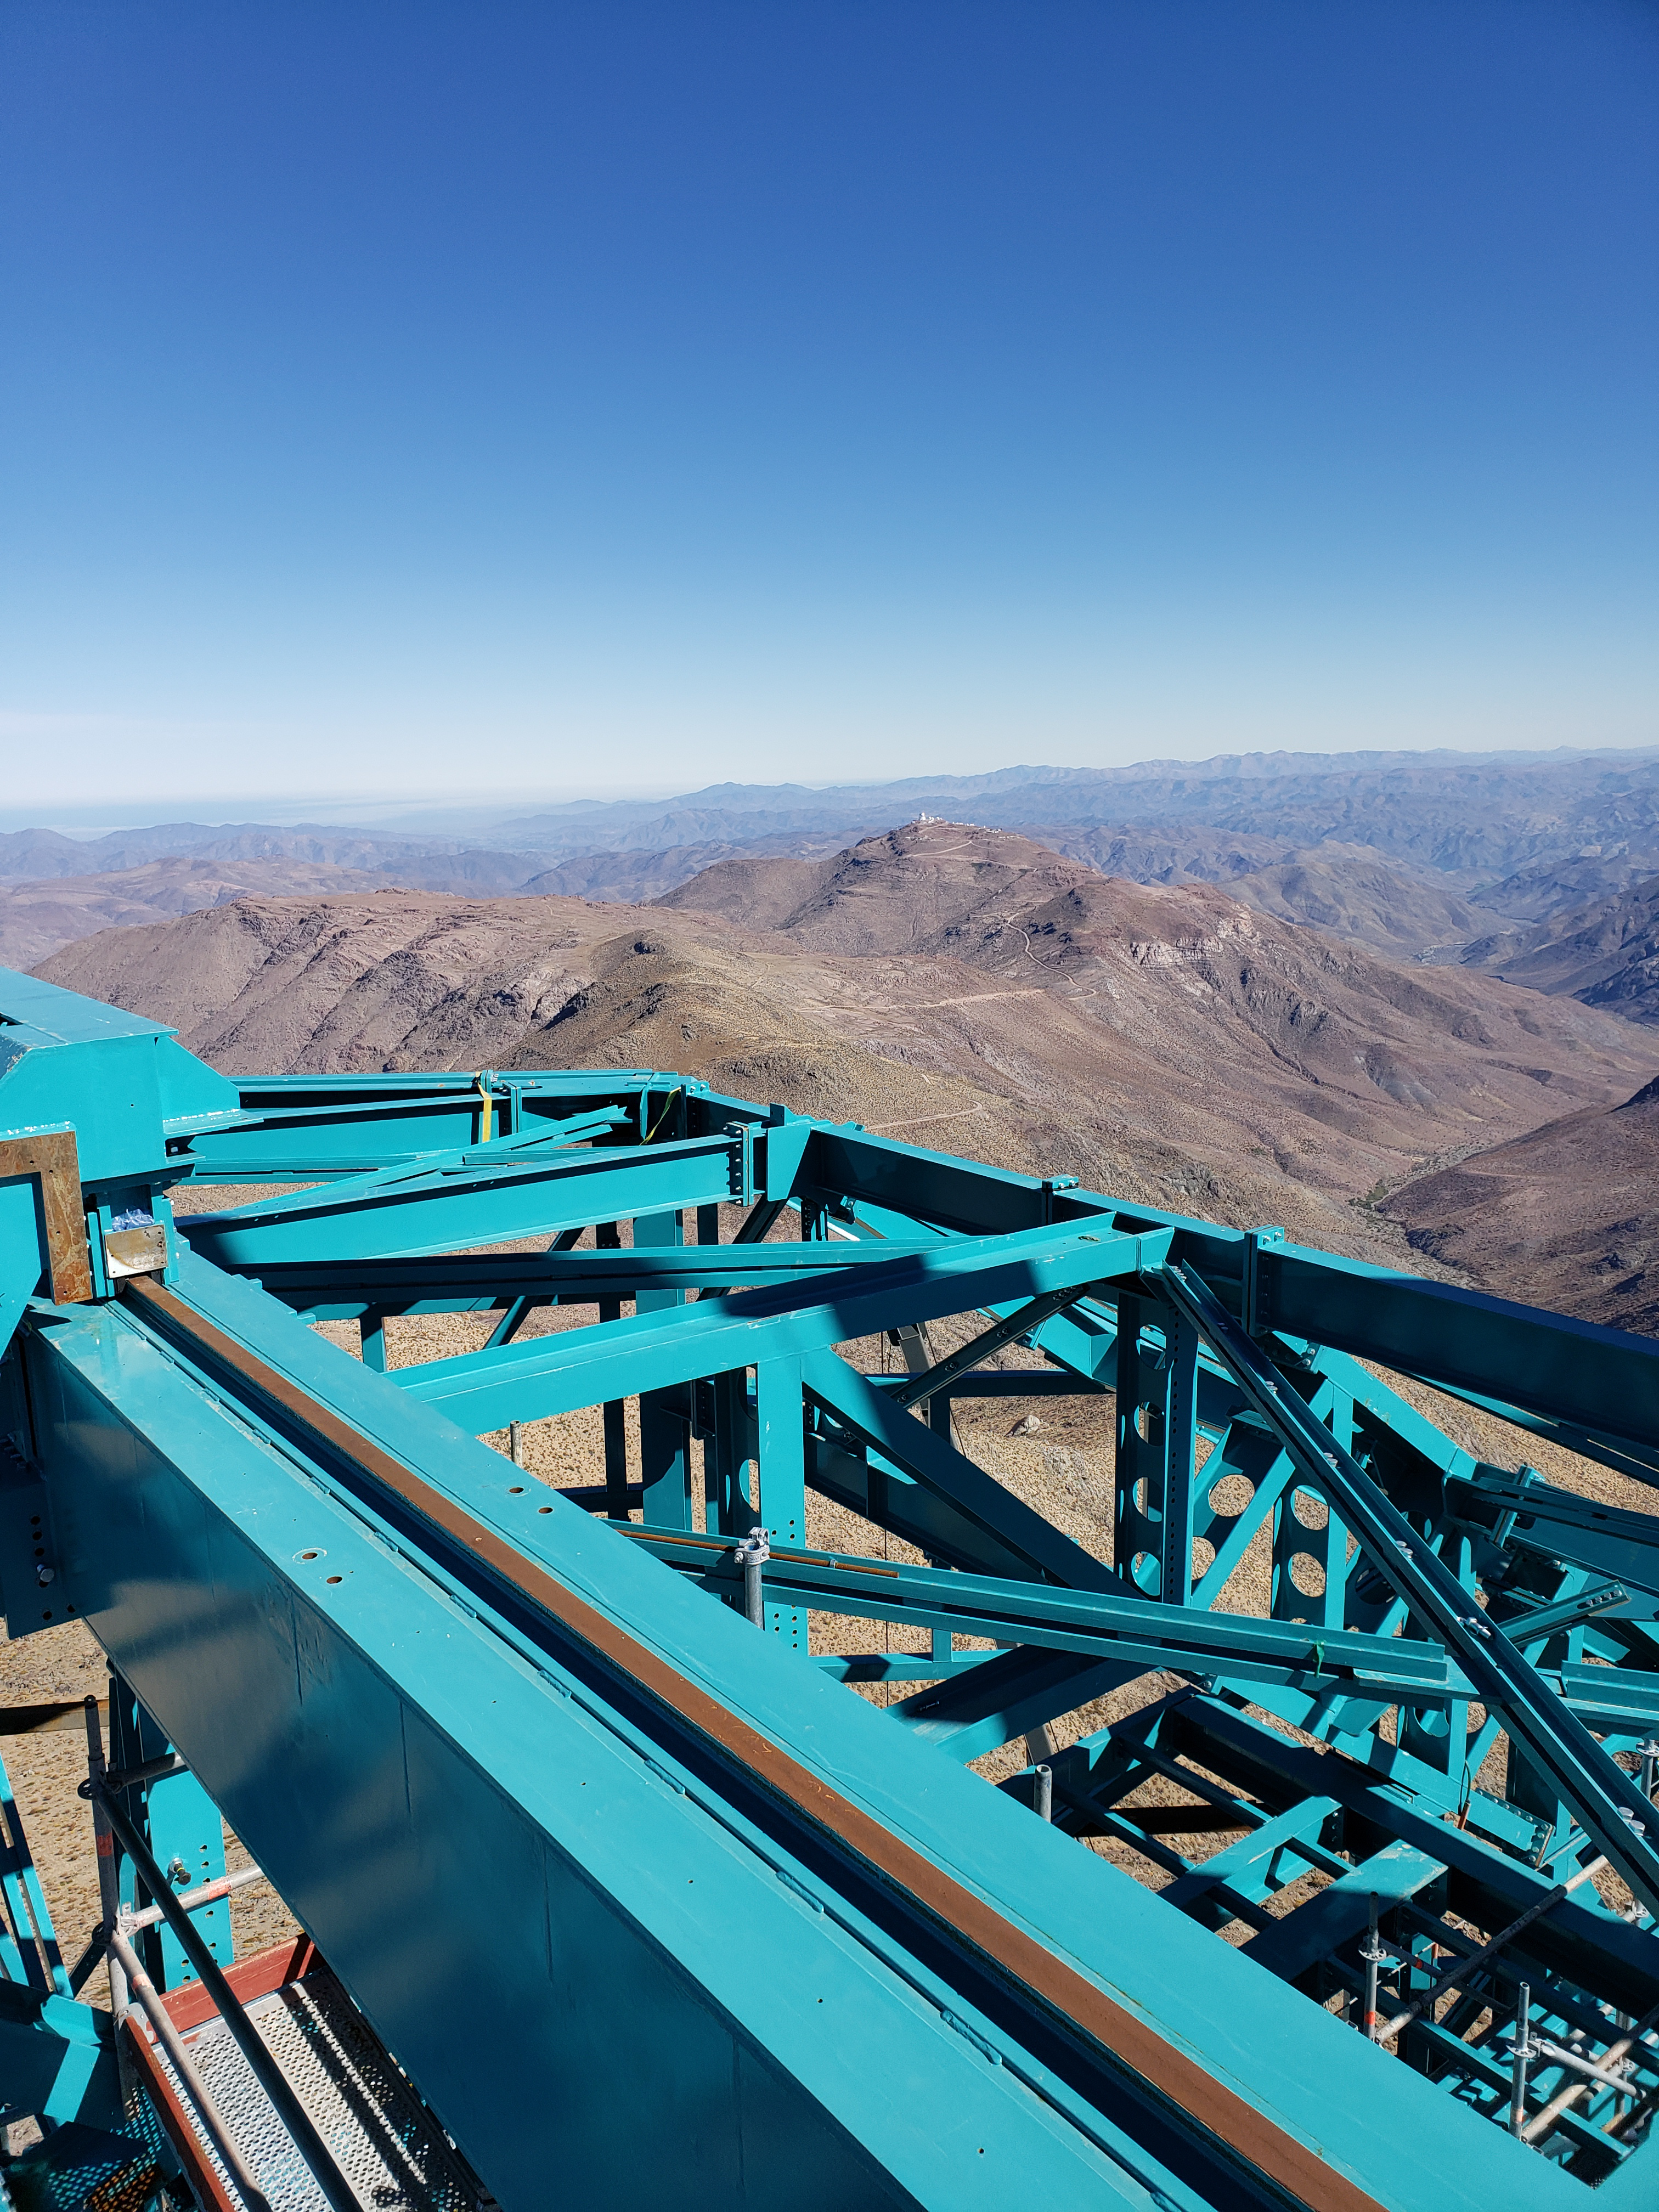

Summit Construction Progress October 2019

General overview photos of recent progress on the summit.

Credit: Rubin Observatory/NSF/AURA